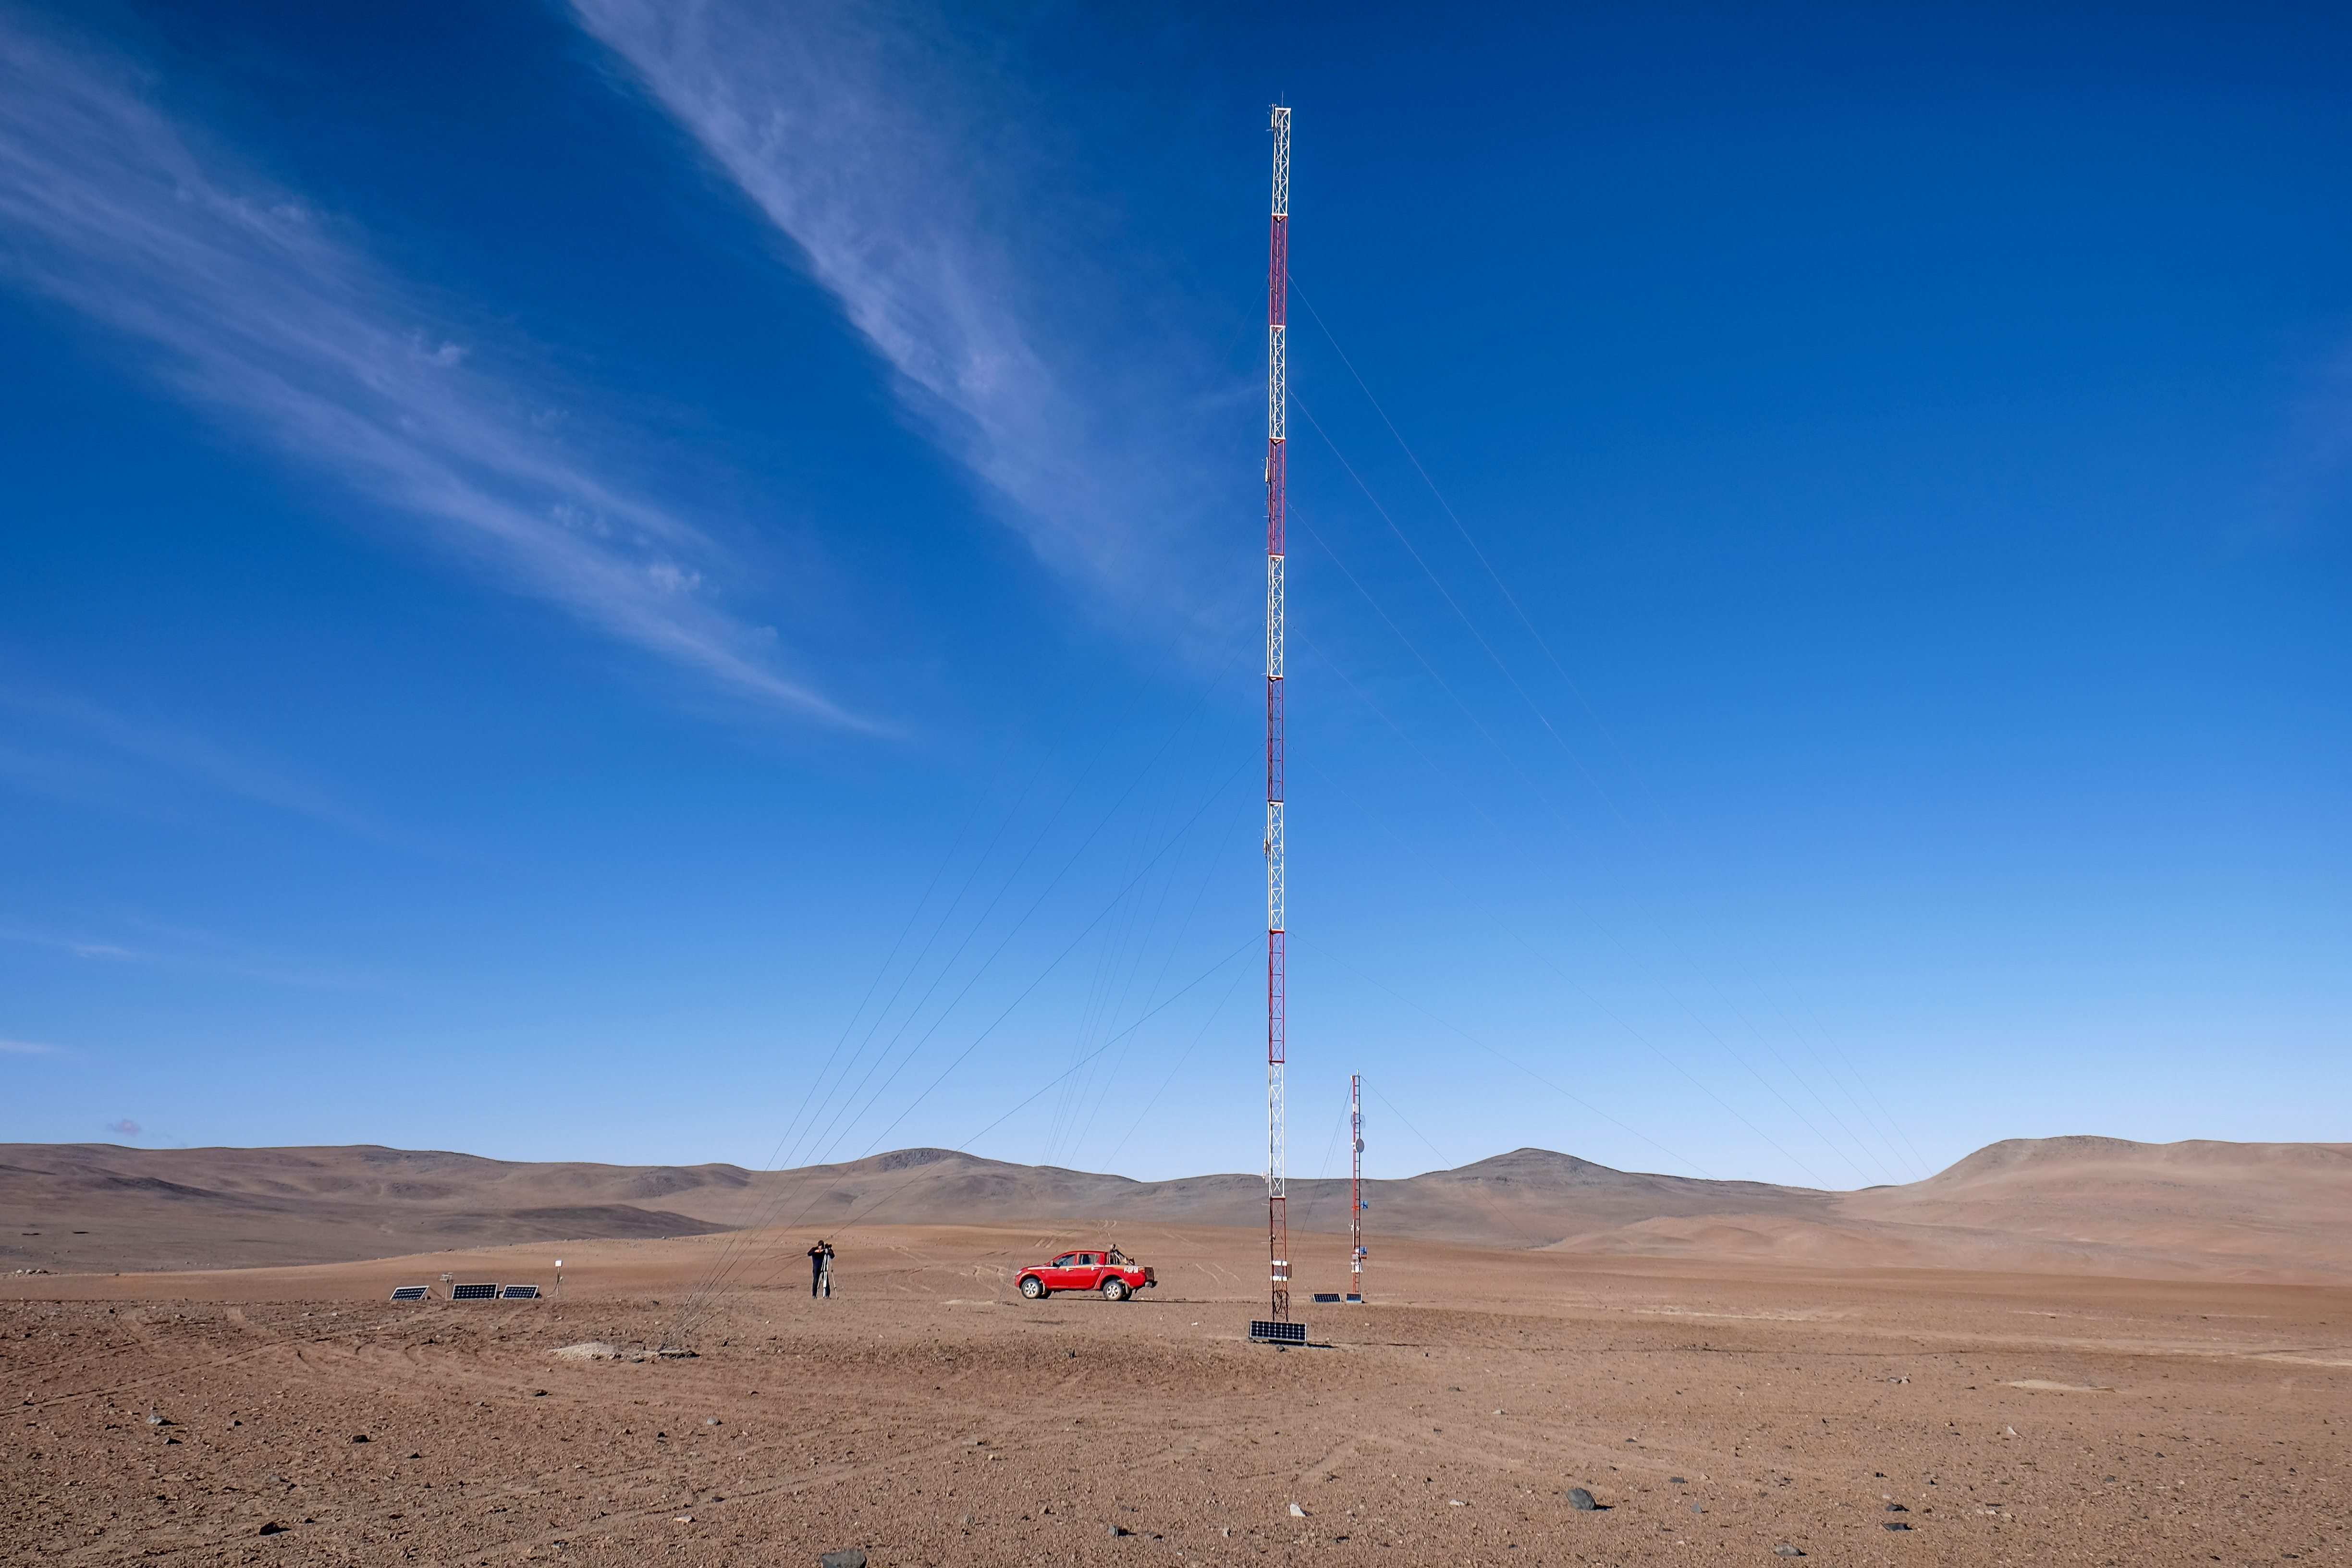

CTA: The Two Towers

The future site of the Cherenkov Telescope Array hosts two towers: a 10-metre tower, home to a weather station and a WiFi transmitter, and a 30-metre tower featuring anemometers to measure wind speed.

Credit: ESO